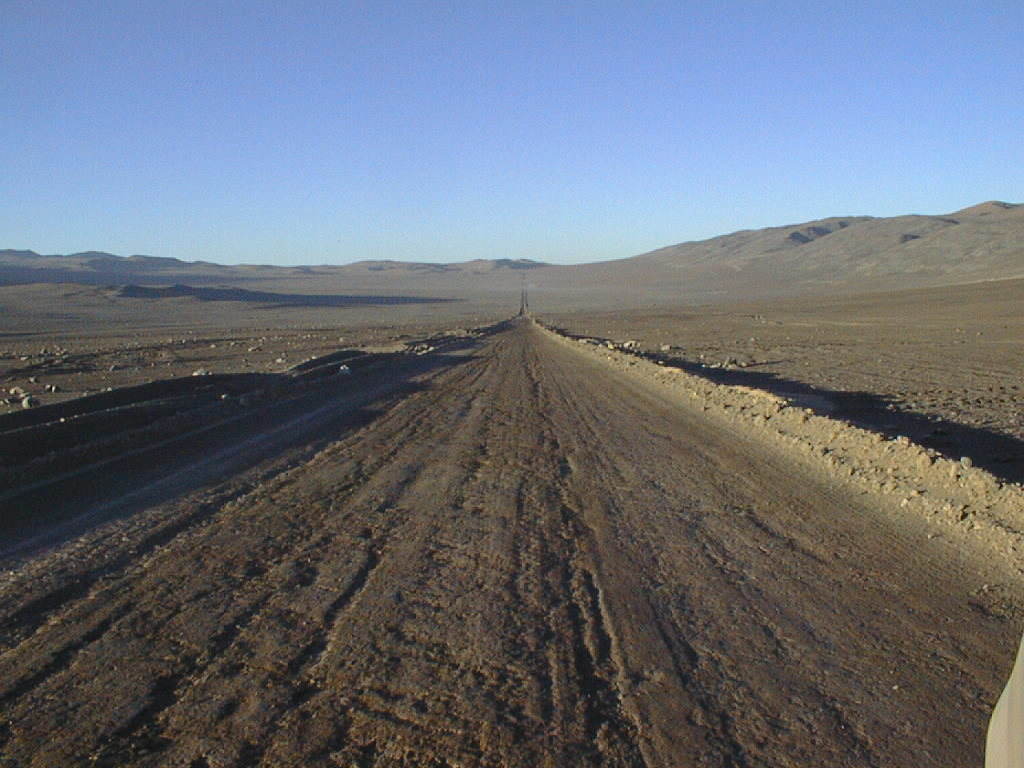

Old Panamericana road and ESO Paranal surroundings

A section of the newly renovated Old Panamericana, not far from the turn-off towards the ESO Paranal Observatory. This is the only access road to the site of the VLT. The photo also gives a good impression of the serene surroundings of the observatory.

Credit: ESO